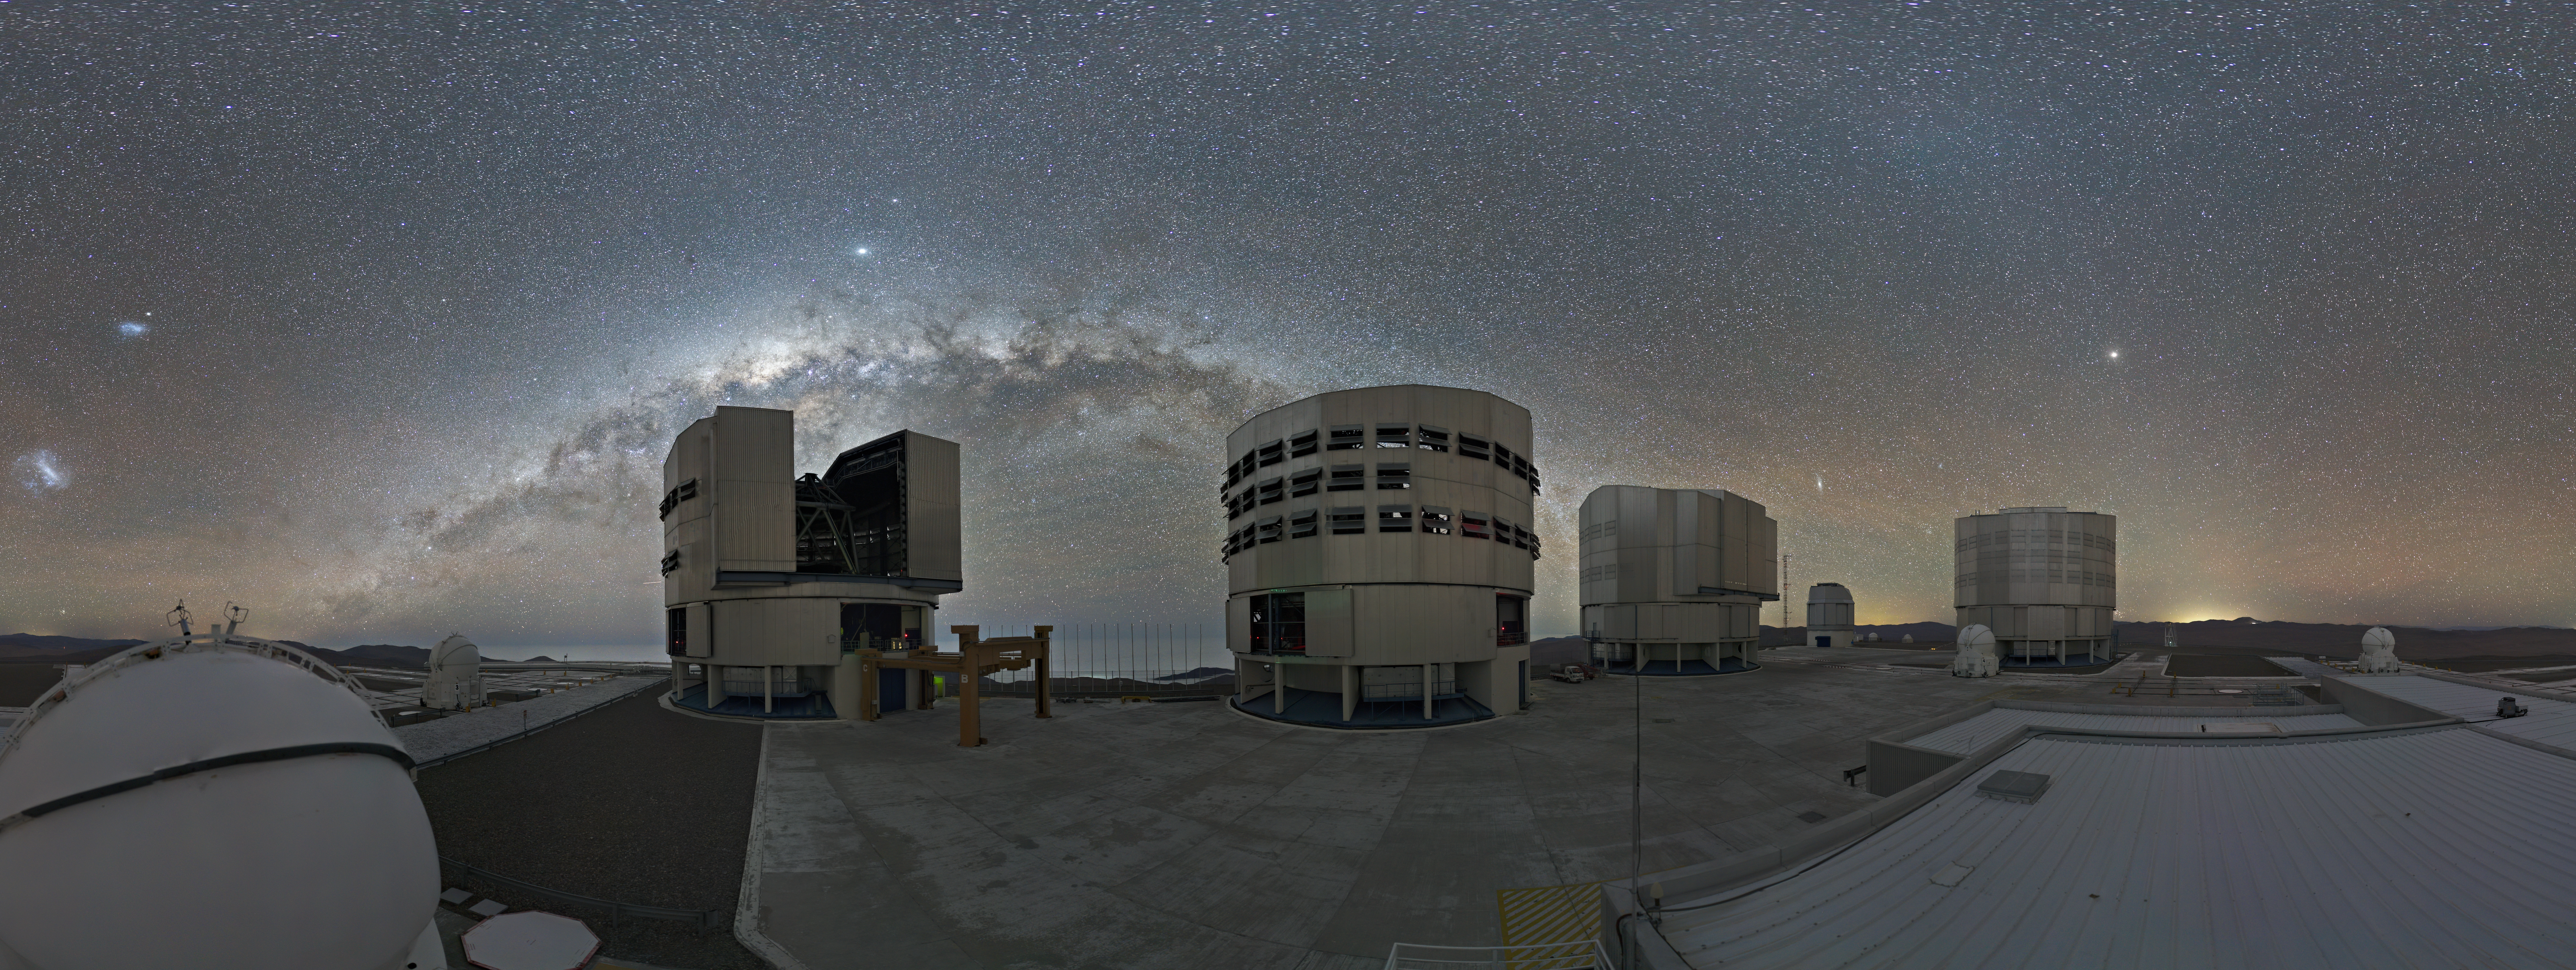

The VLT observes the sky again

This picture, captured on 18 September 2020 by the Paranal webcam, shows a night view of the platform of ESO’s Very Large Telescope with two of its Unit Telescopes operating again after a pause of a few months due to the COVID-19 pandemic.

Credit: ESO